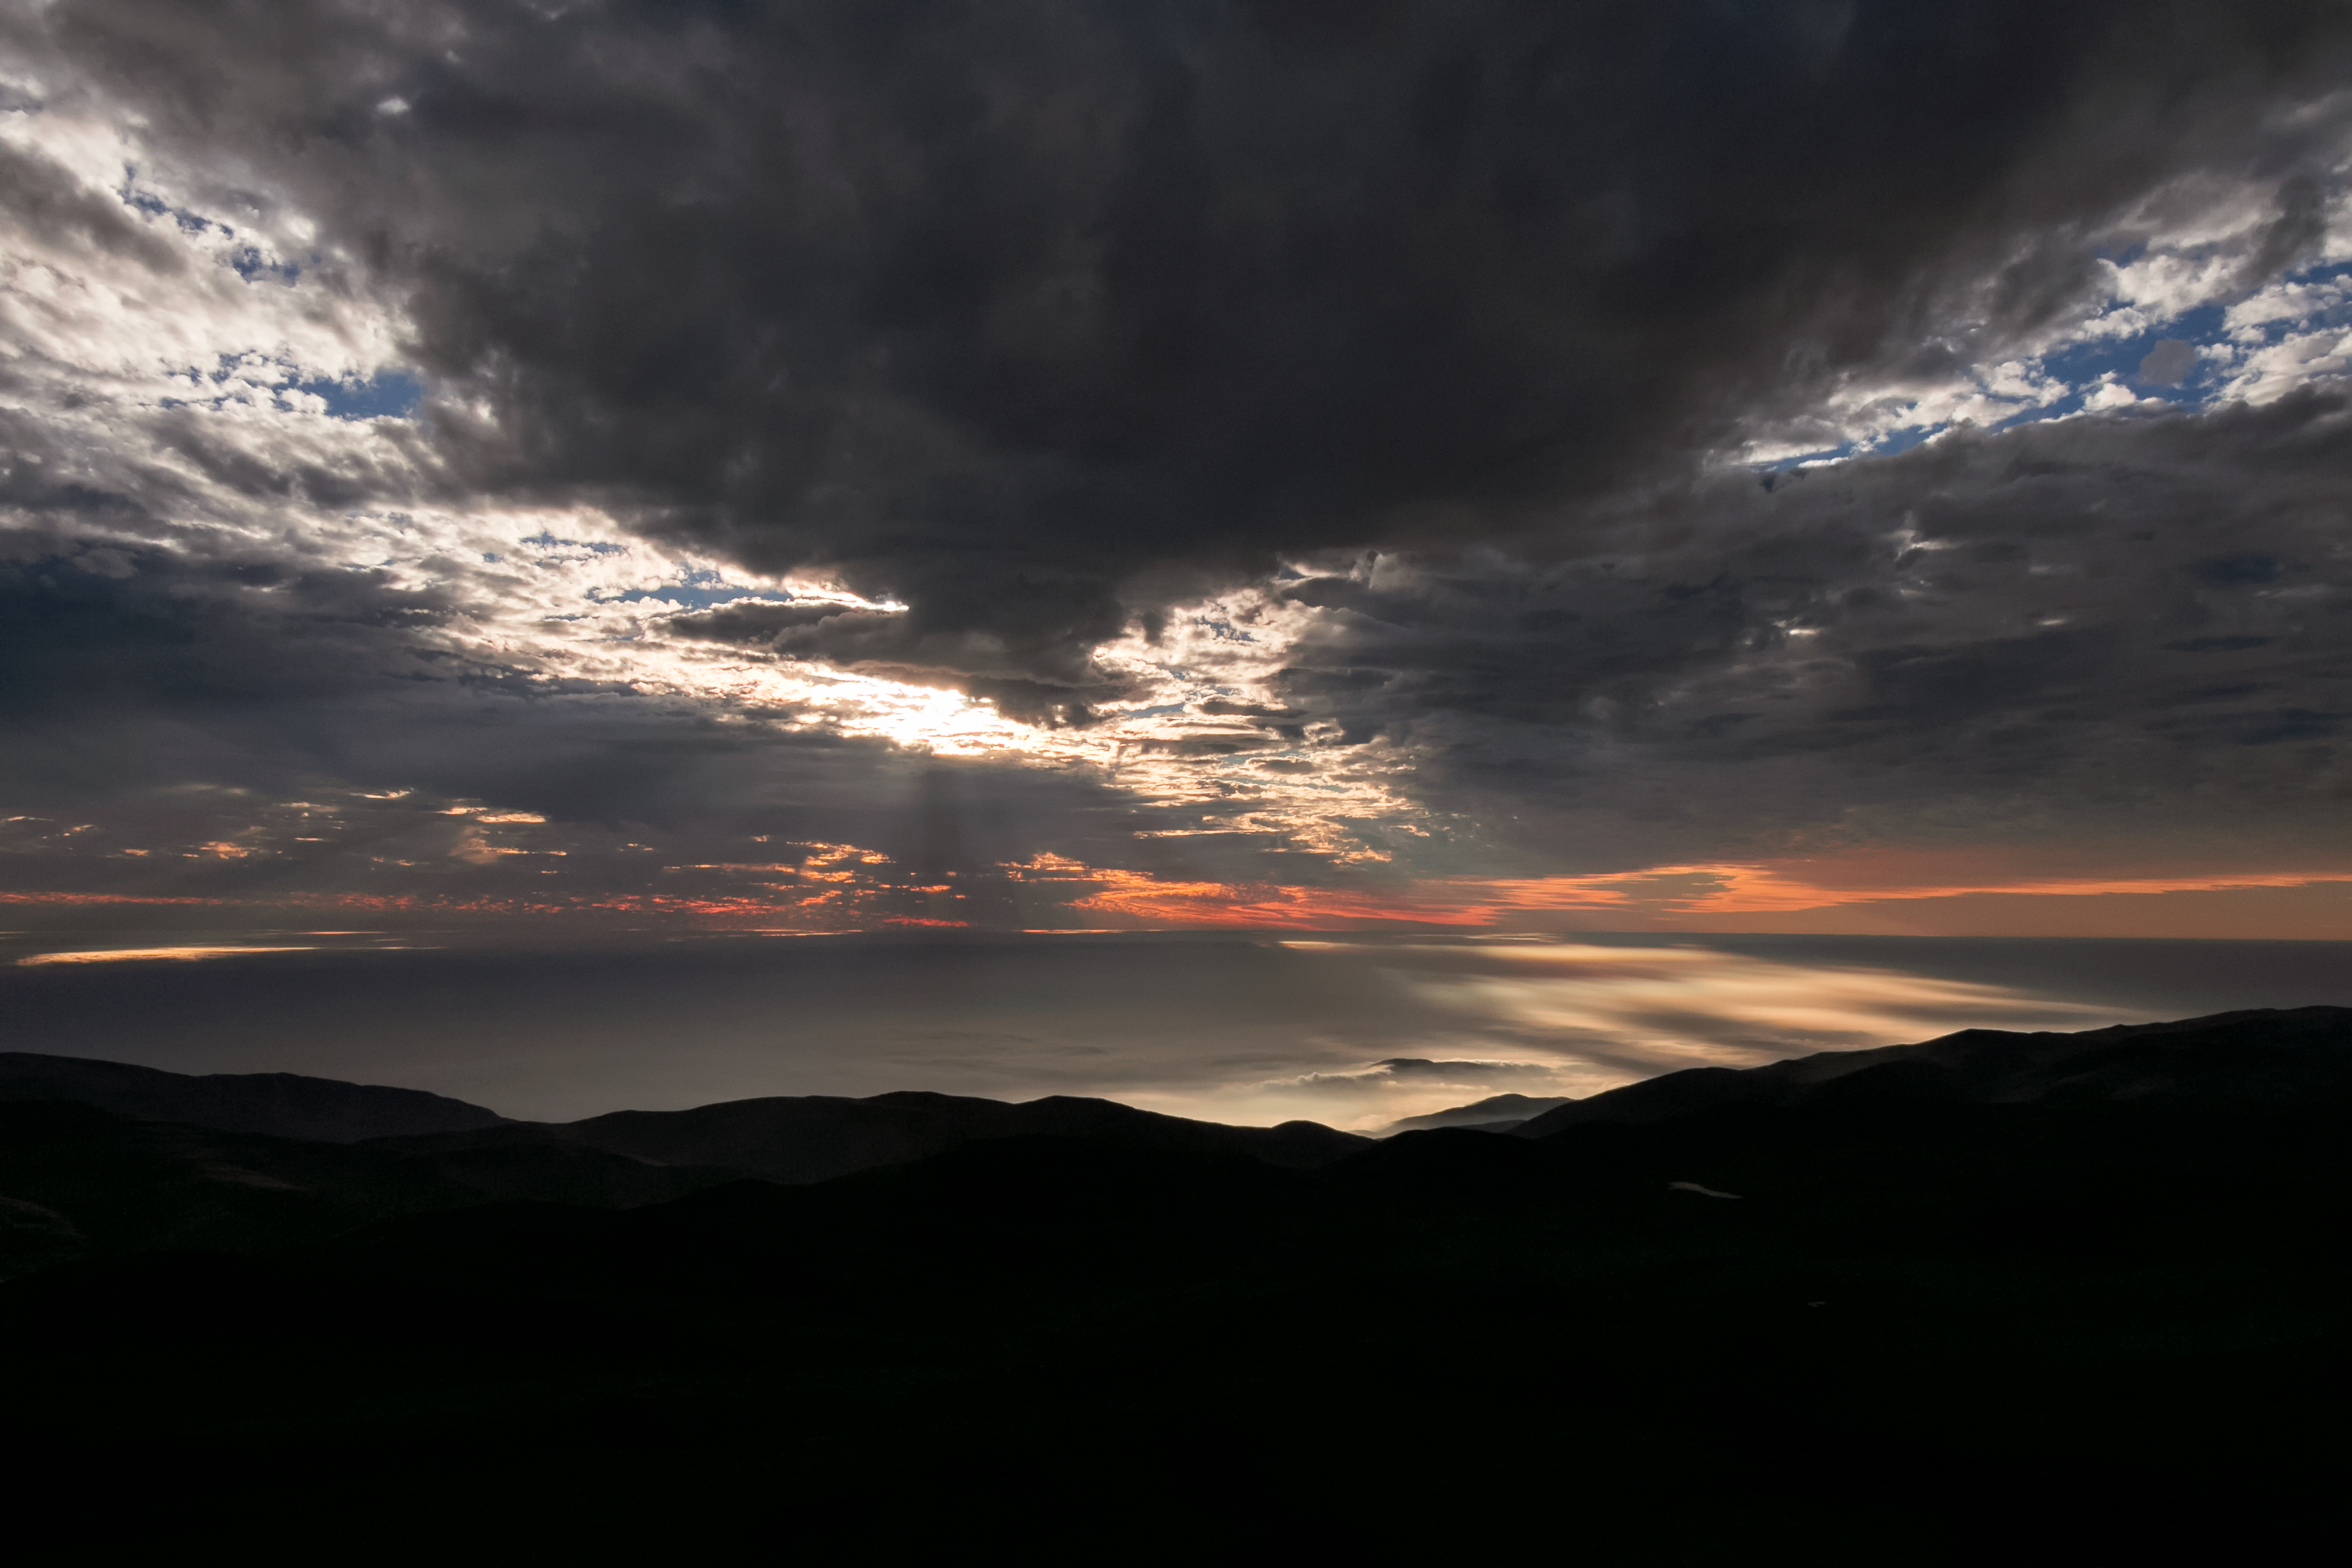

A sea of cloud

Taken from the Paranal mountain, home to the ESO Paranal site that houses the Very Large Telescope (VLT), this spectacular view, directed out over the South Pacific Ocean, is overshadowed by a rare cloudy sky. The water itself is hidden beneath a second sea of thin clouds, hovering below the mountain's peak.

Credit: H. Sommer/ESO